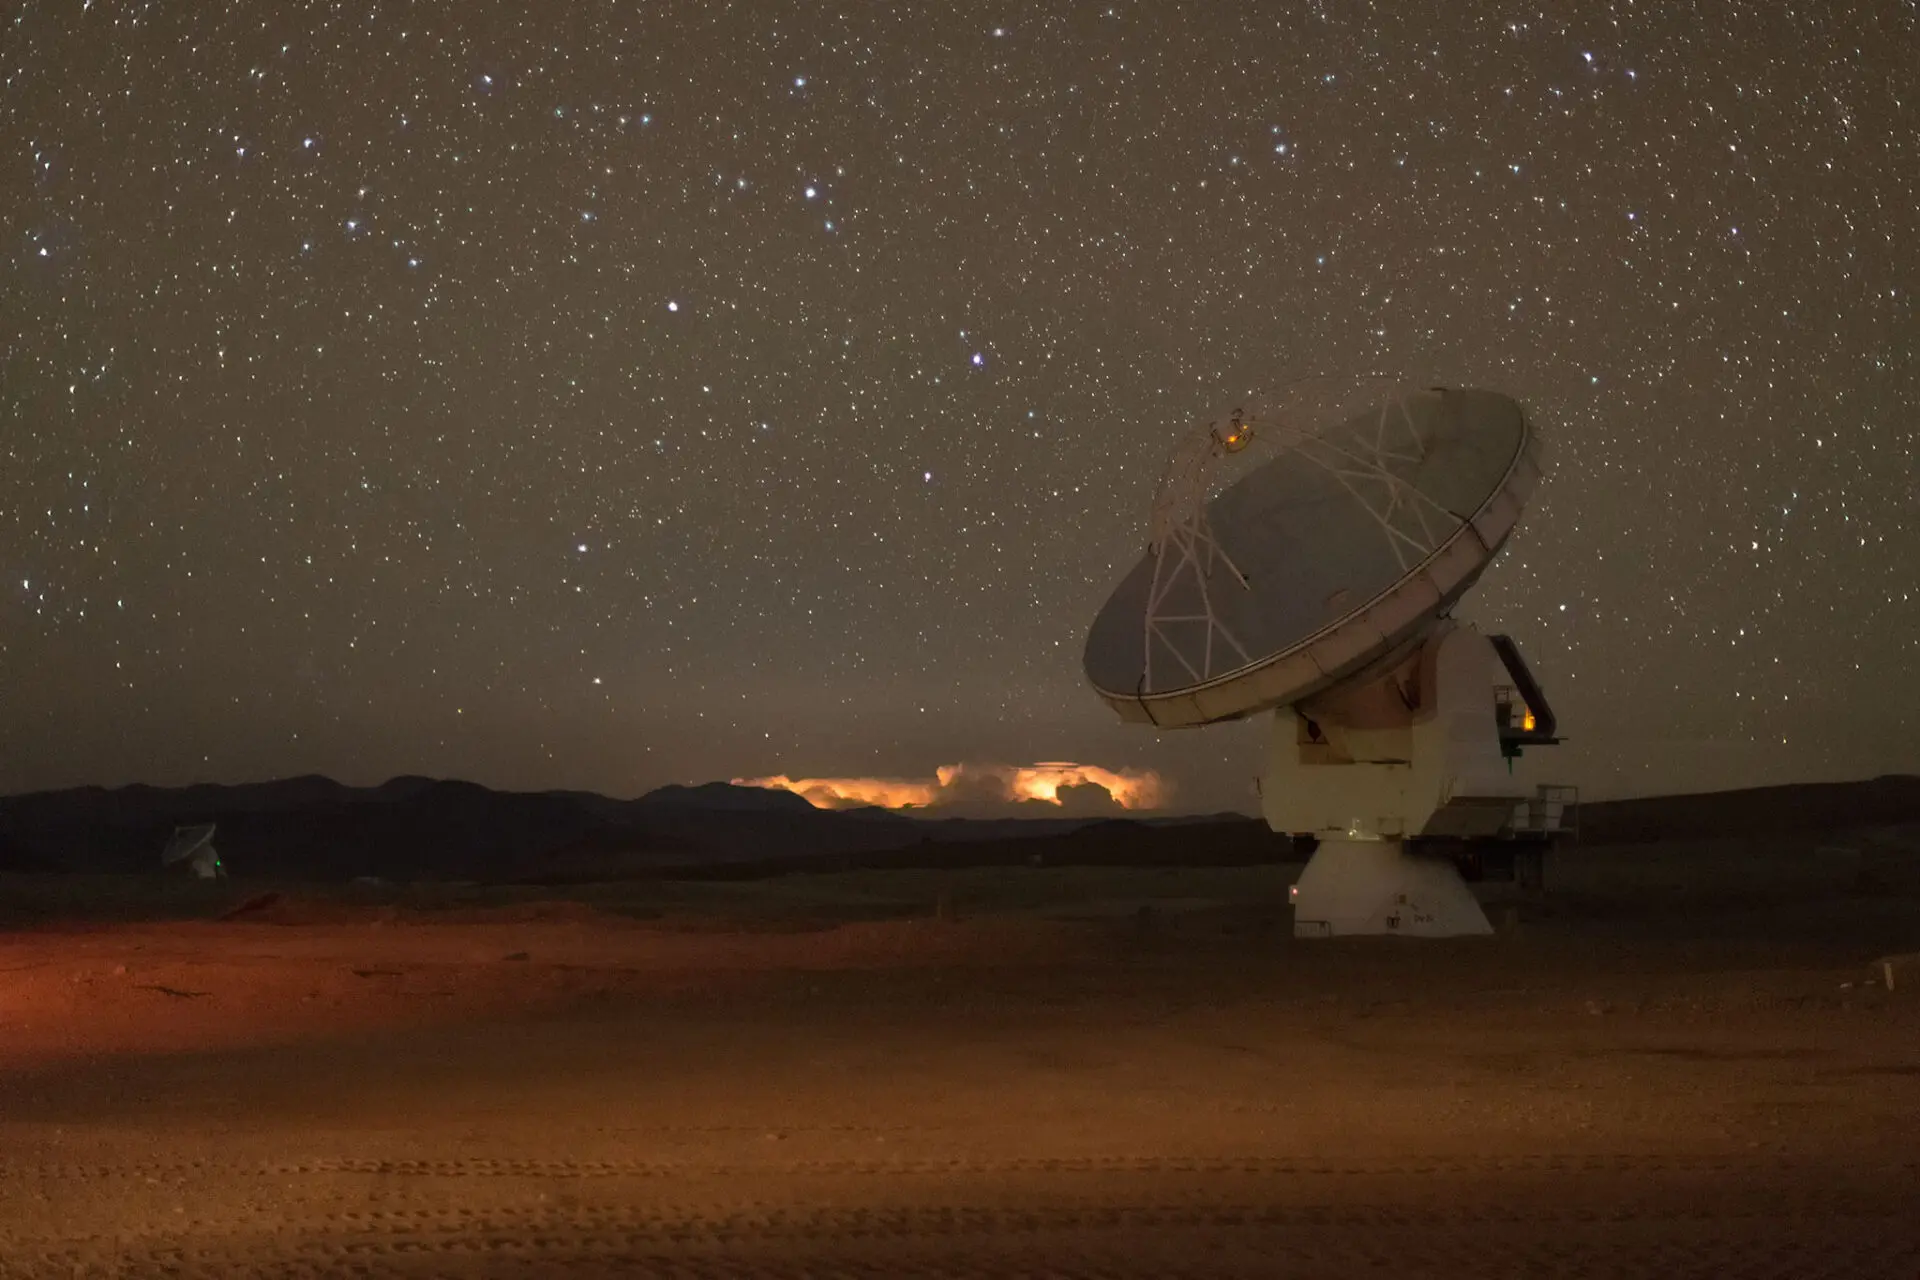

Two of the ALMA Observatory antennas.

Two of the ALMA Observatory antennas observing the sky on the Chajnantor Plateau with a lightning storm as a background.

Credit: Sergio Otárola - ALMA (ESO/NAOJ/NRAO)